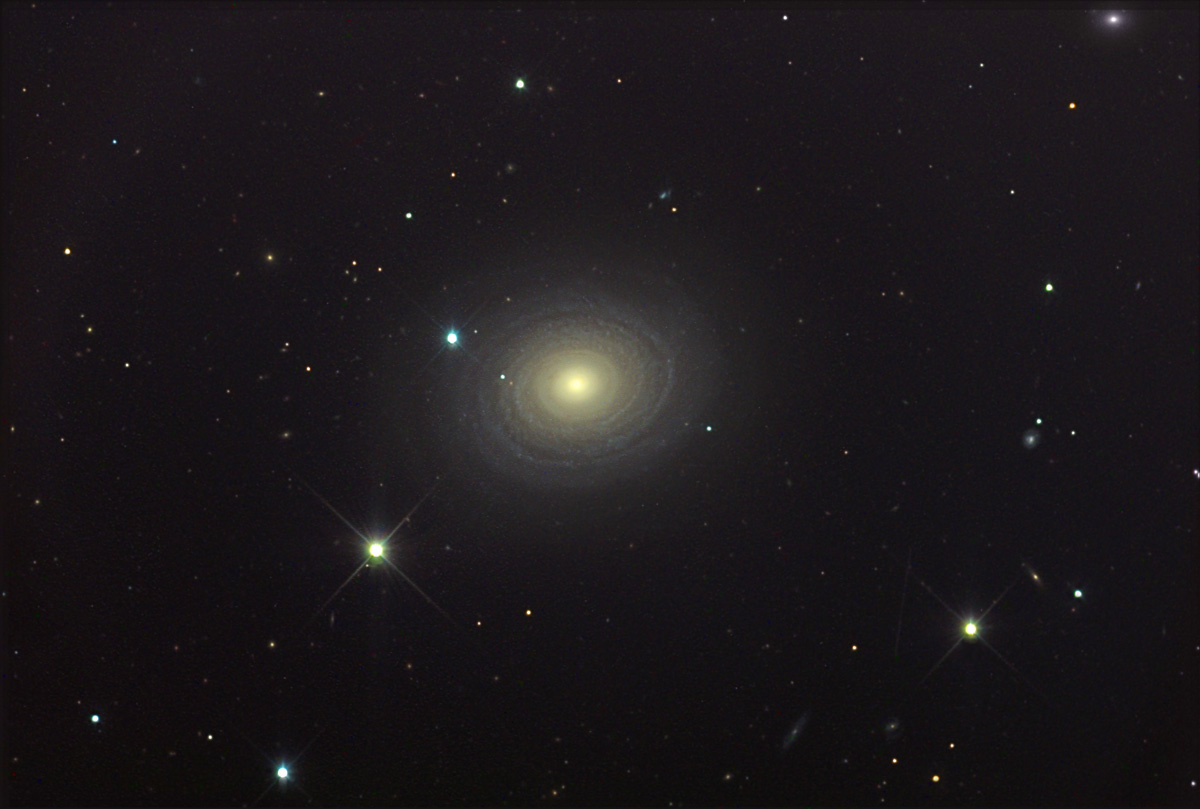

NGC 488

At an estimated distance of 90 million light years away NGC 488 is an intriguing galaxy despite its distance from us. This galaxy displays subtle and tightly wound blue spiral arms with a yellowish core. Astronomers that have recently observed this galaxy note that the stars in the disk are orbiting the galaxy at a break-neck speed of 360km/s. If this number seems large to you- bear in mind you are orbiting the center of the Milky Way at 220 km/s. By studying the velocity distribution of stars in a galaxy like this astronomers attempt to answer fundamental questions concerning the structure of spiral galaxies. For example, observations of this galaxy confirm that it is the process of star formation (molecular clouds) and not the kinematic motions of stars that determine the spiral appearance of spiral galaxies. Other galaxies similar to NGC 488 include NGC 2841 and NGC 7217.

This image was taken as part of Advanced Observing Program (AOP) program at Kitt Peak Visitor Center during 2014.

Credit: KPNO/NOIRLab/NSF/AURA/Tony Kriz/Adam Block